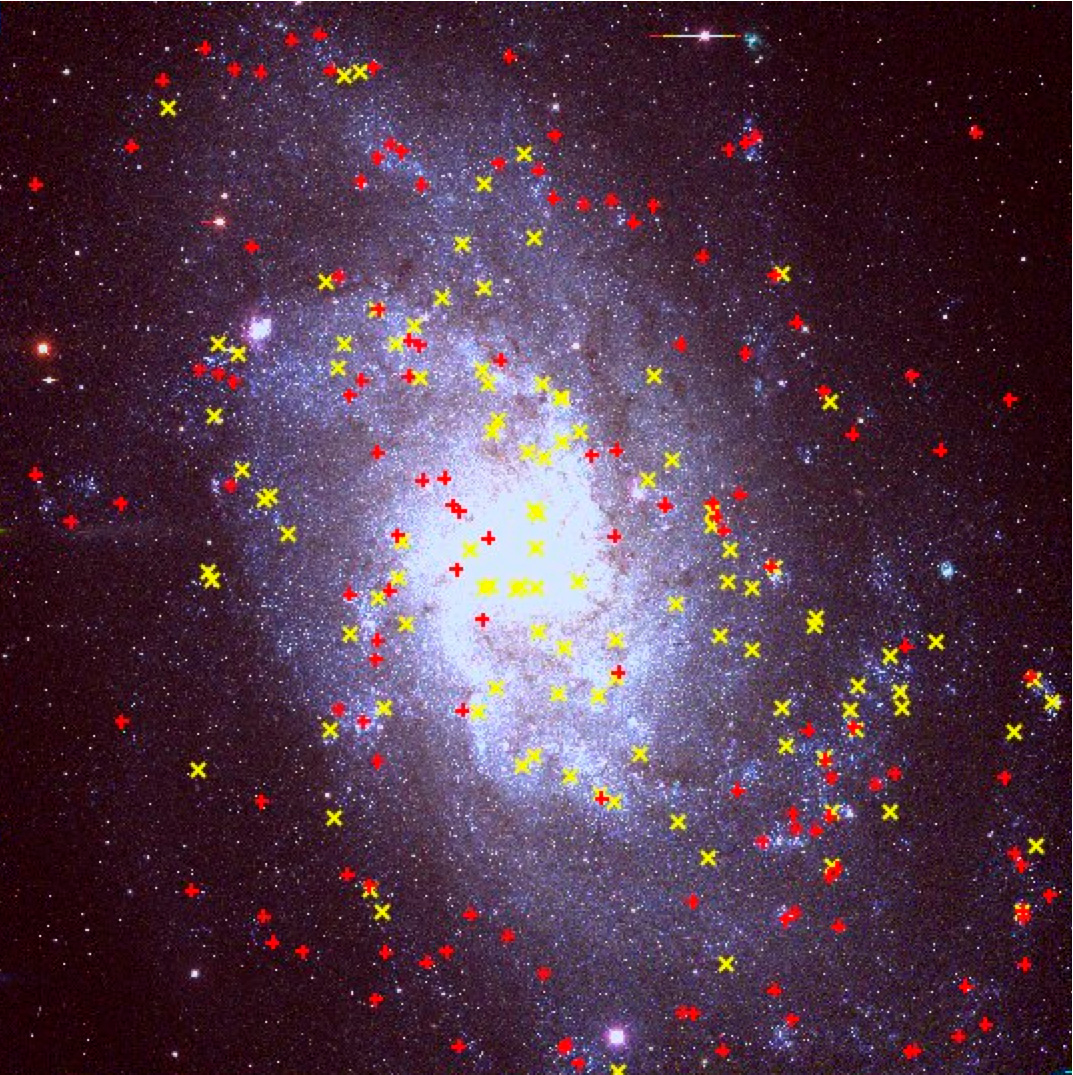

The Lives of Stars, or Astronomers as Paparazzi

The yellow and red supergiants in M33. Image taken as part of the NOAO Local Group Galaxies Survey (P. Massey).

Credit: NOIRLab